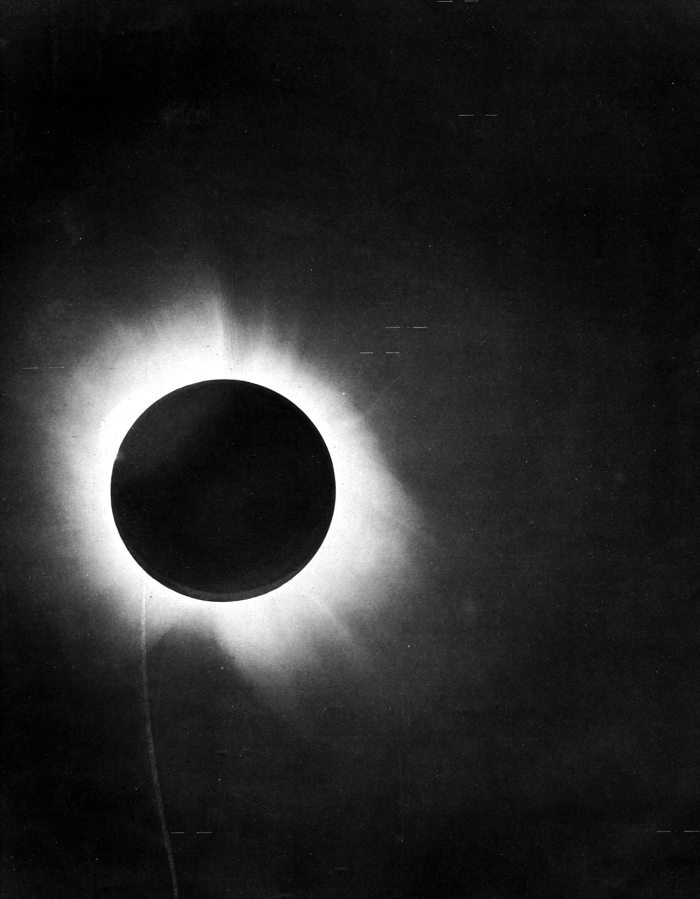

1919 eclipse

A half-tone reproduction of one of the negatives of the 1919 total solar eclipse taken with the 4-inch telescope by French astronomer Andrew Crommelin in Sobral.

Credit: F. W. Dyson, A. S. Eddington, and C. Davidson